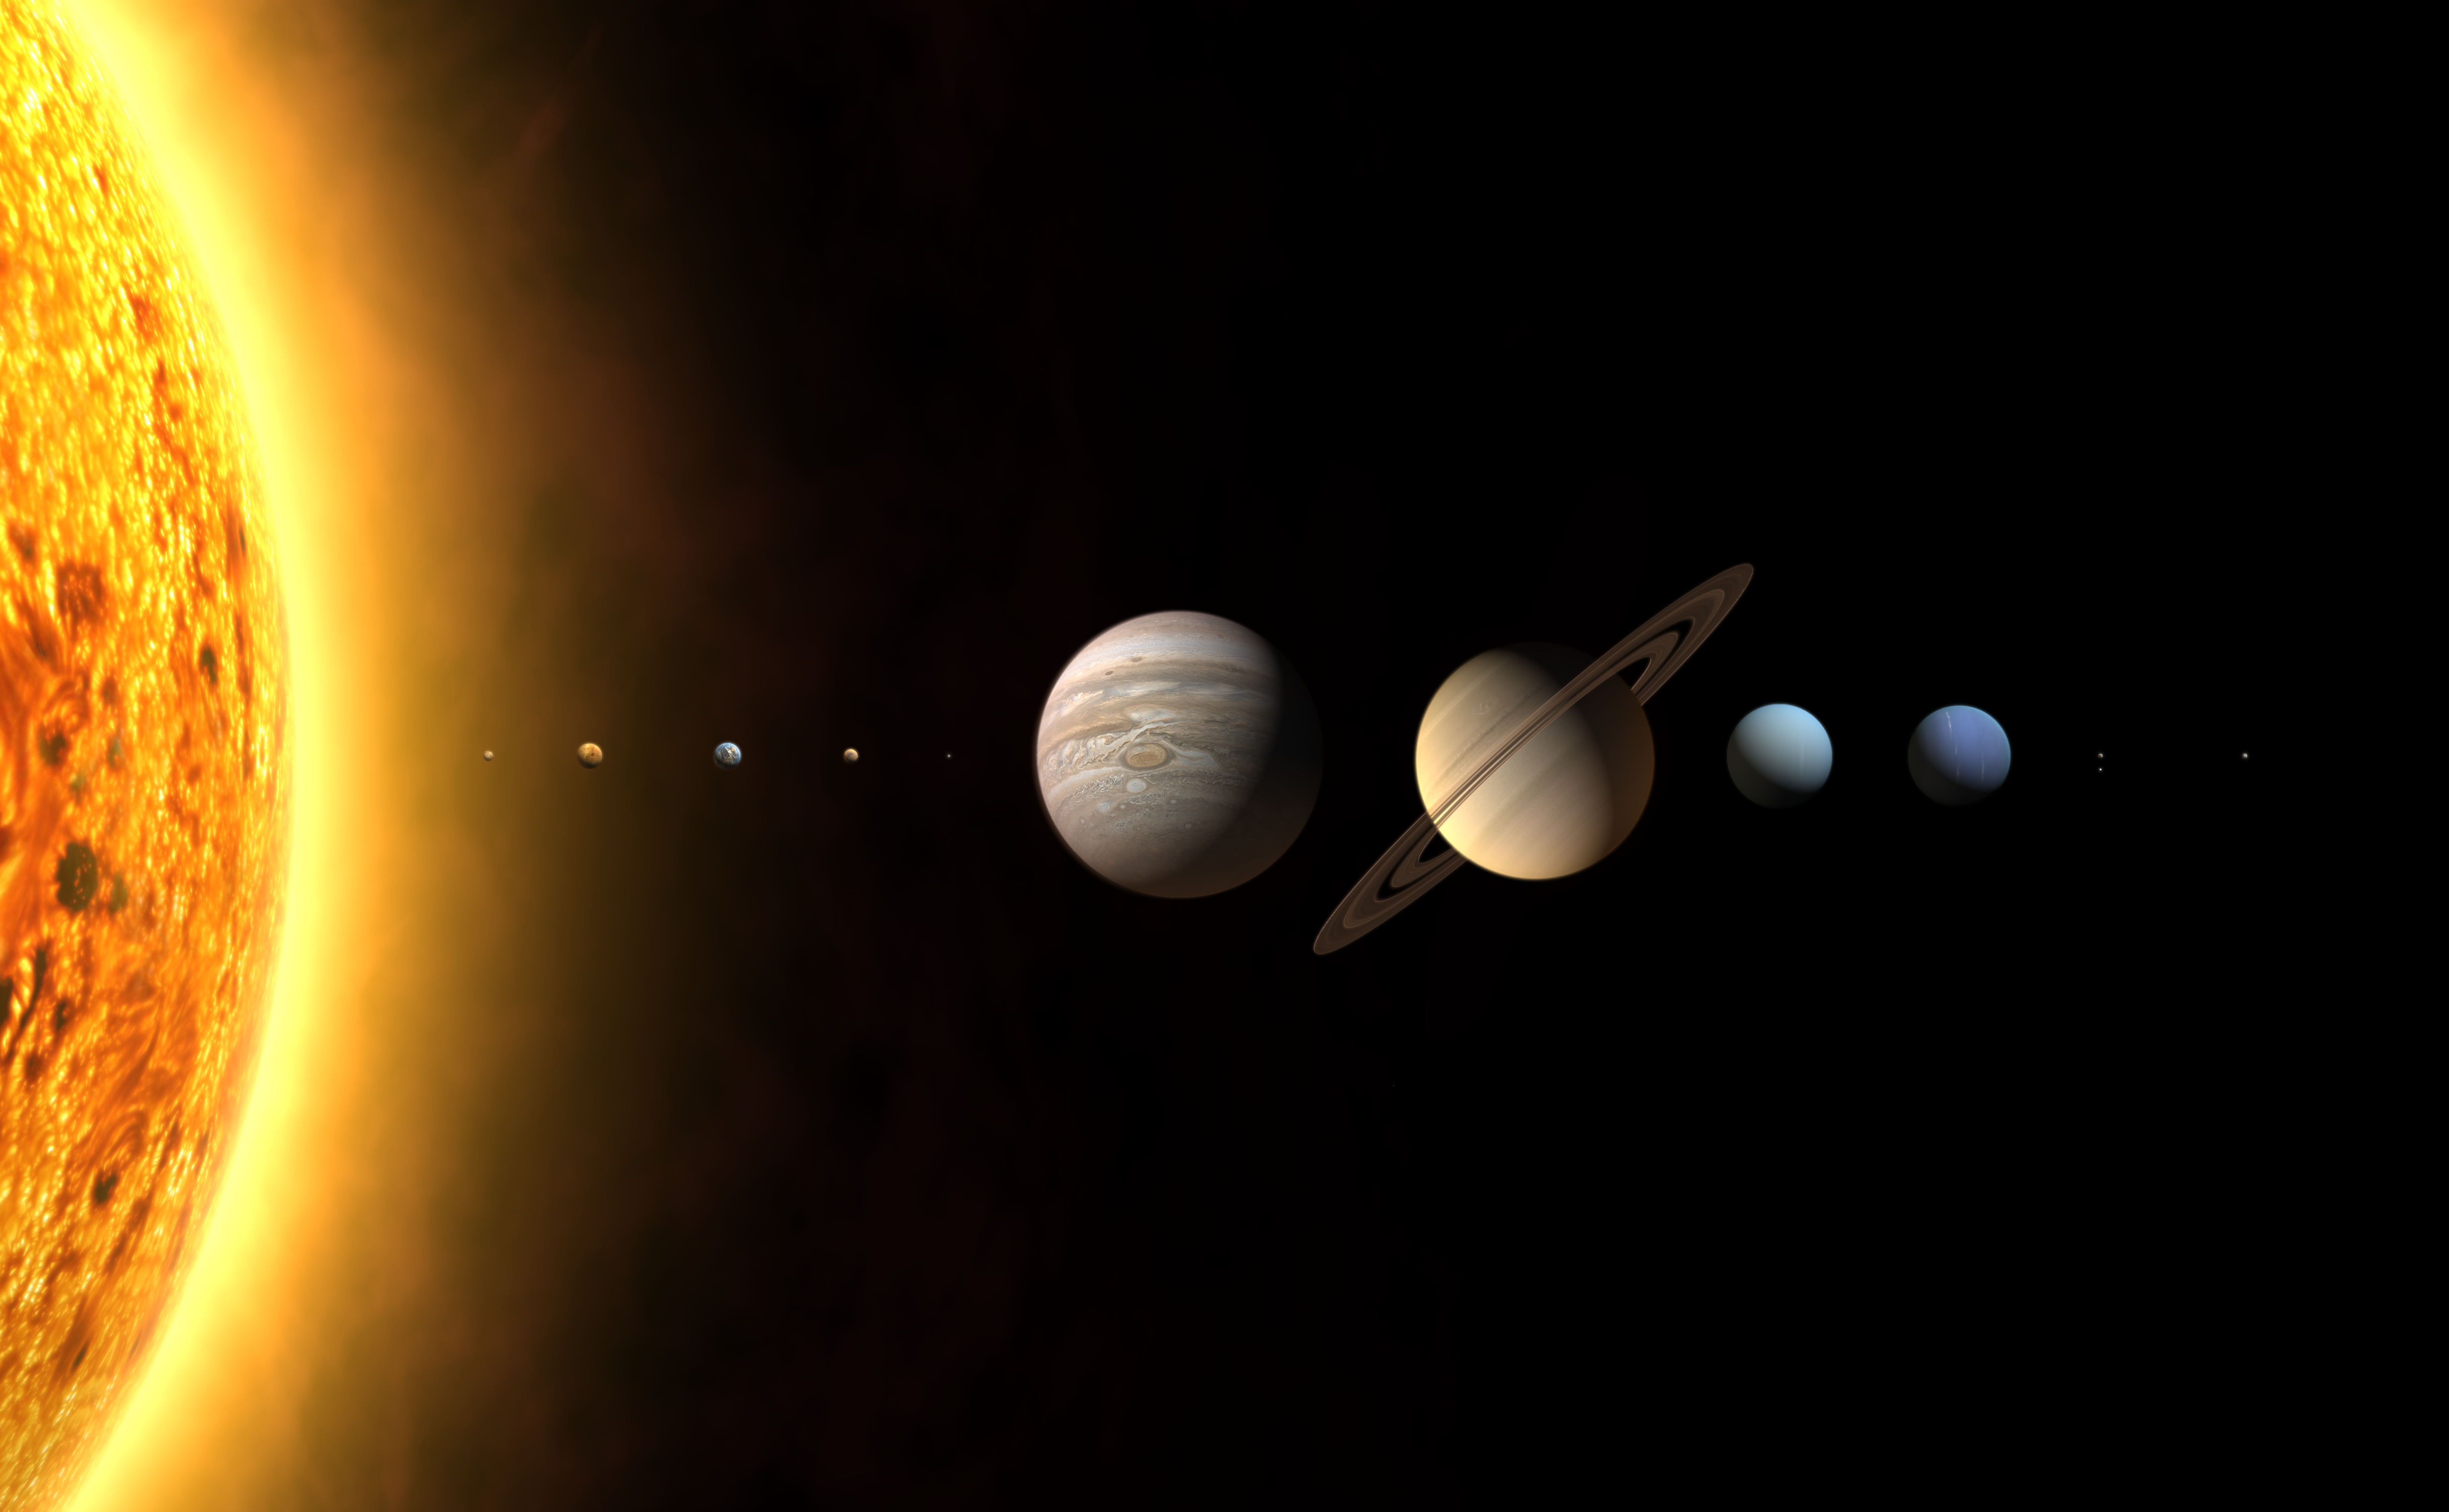

The new Solar System? [unannotated]

As iau0601a but without annotations.

Credit: The International Astronomical Union/Martin Kornmesser